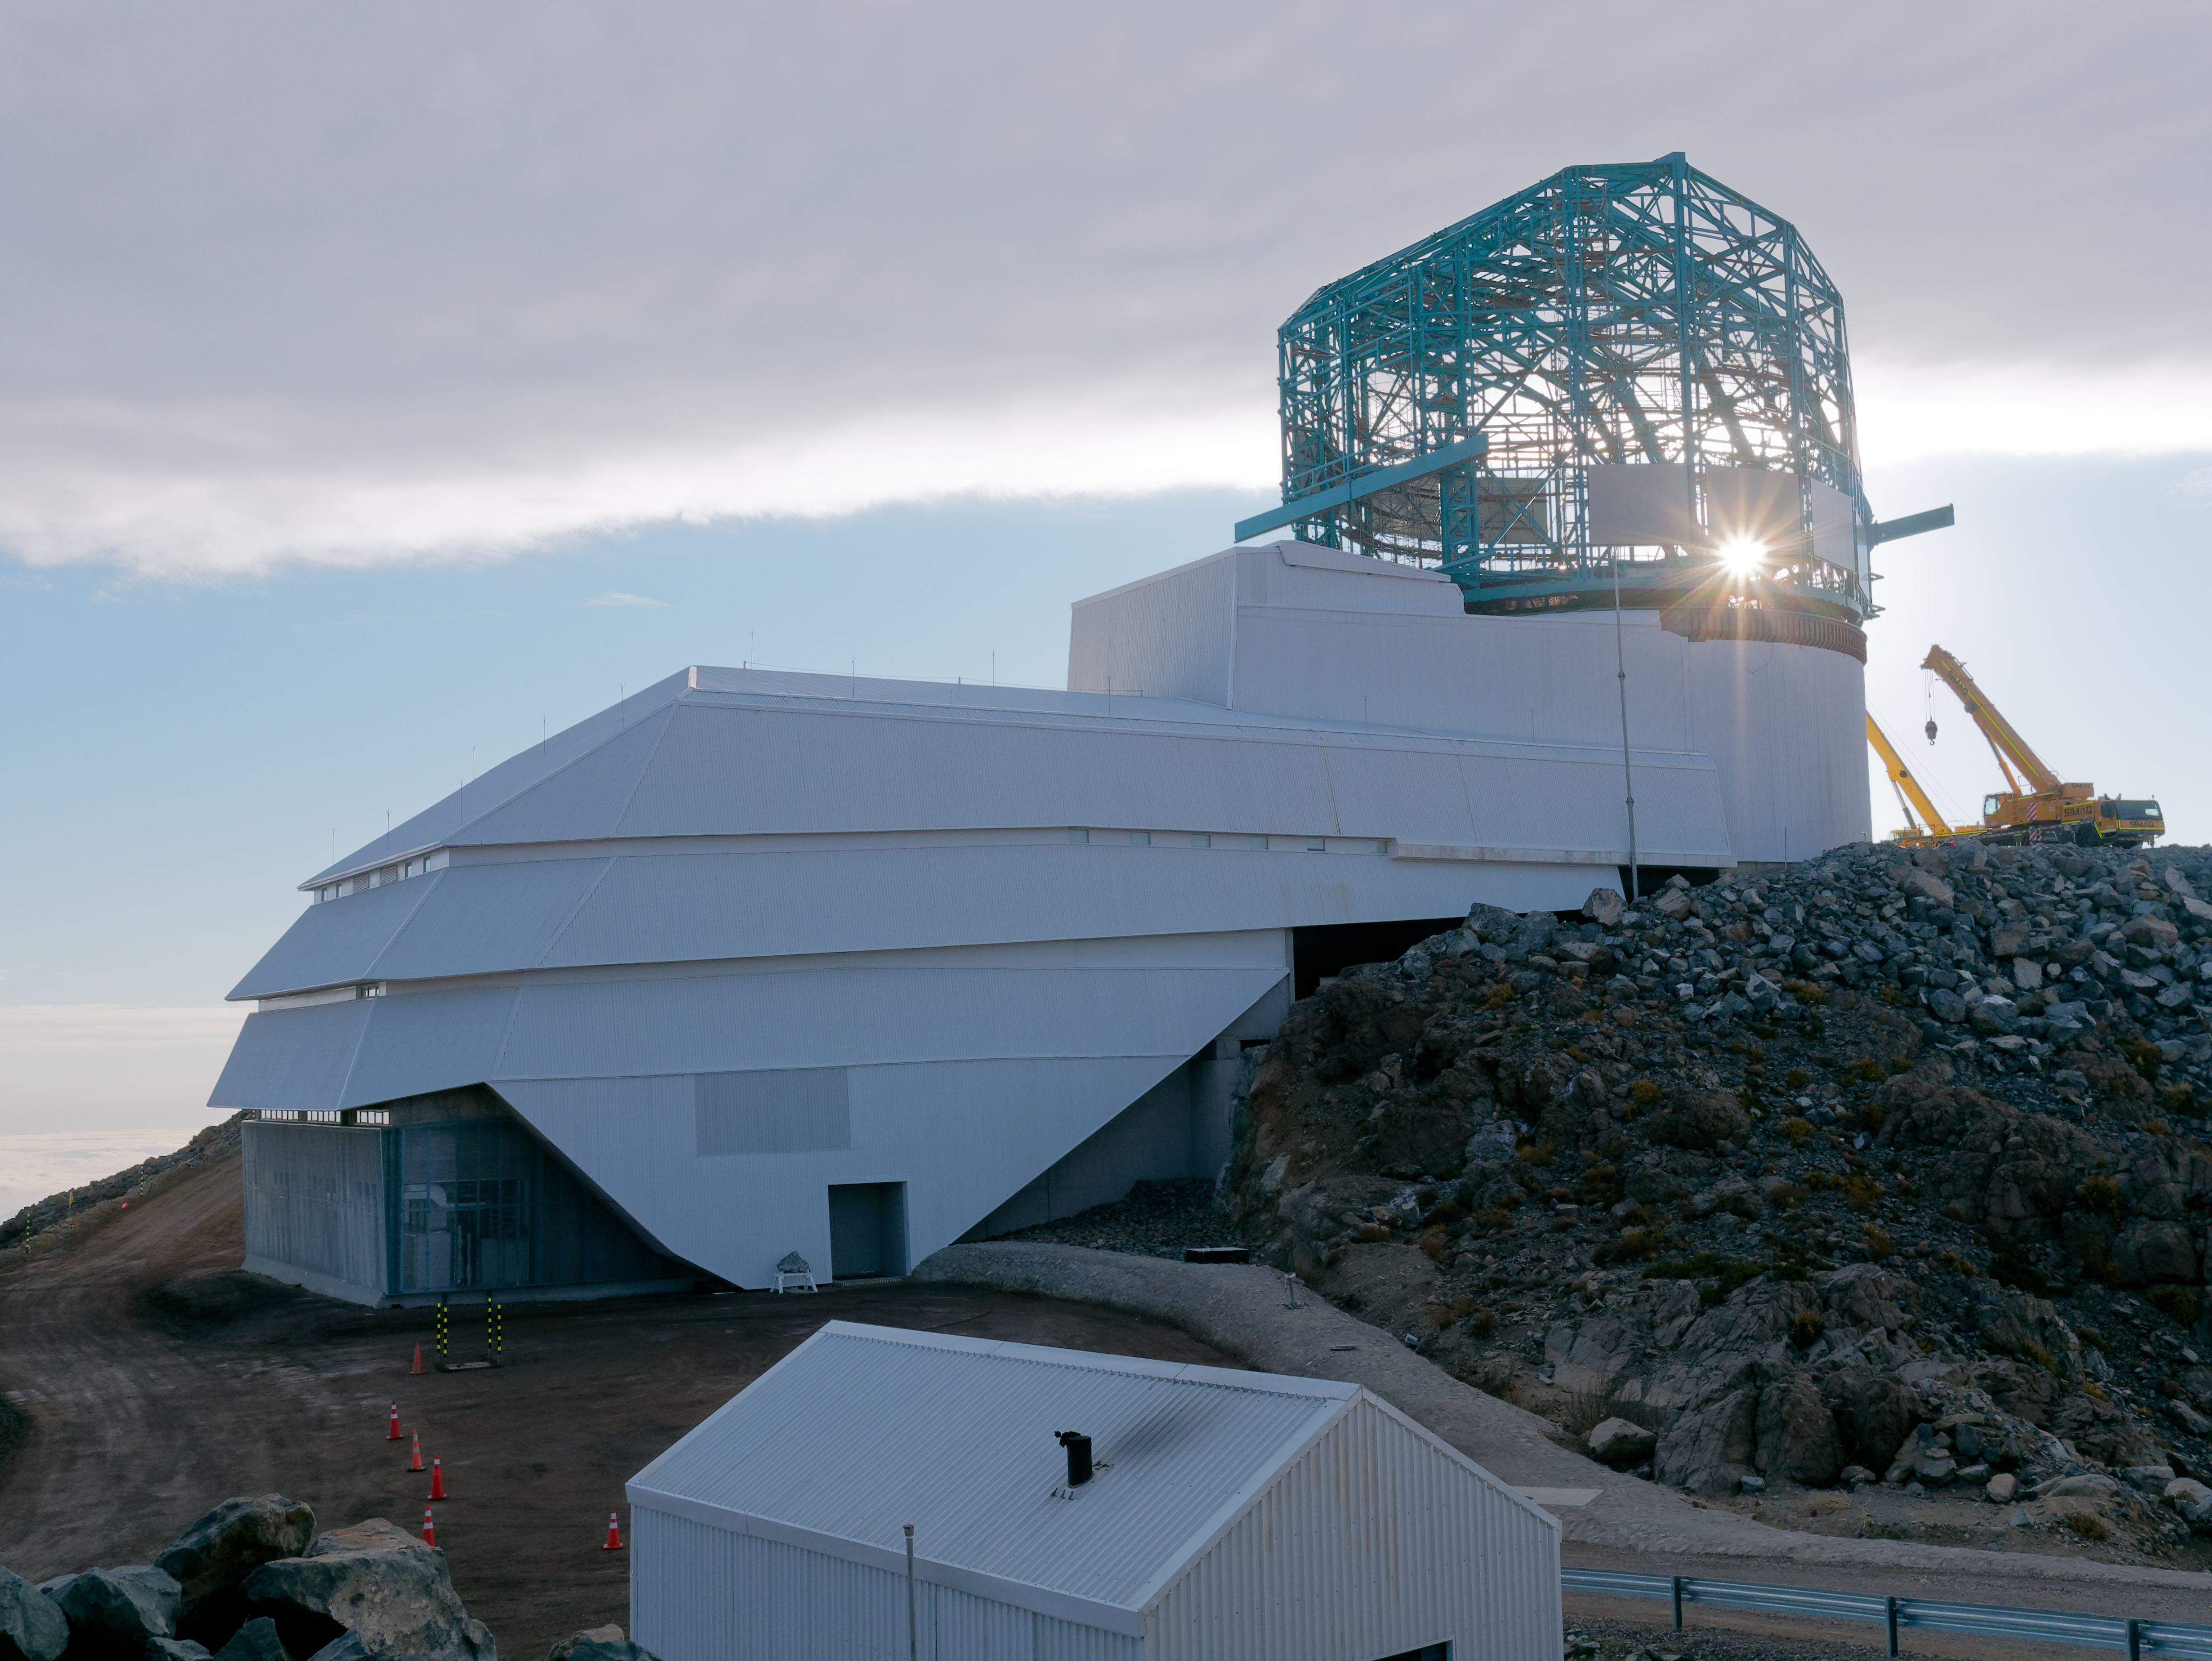

LSST Status September 2019

LSST Status September 2019

Credit: W O'Mullane/Rubin Observatory/NSF/AURA